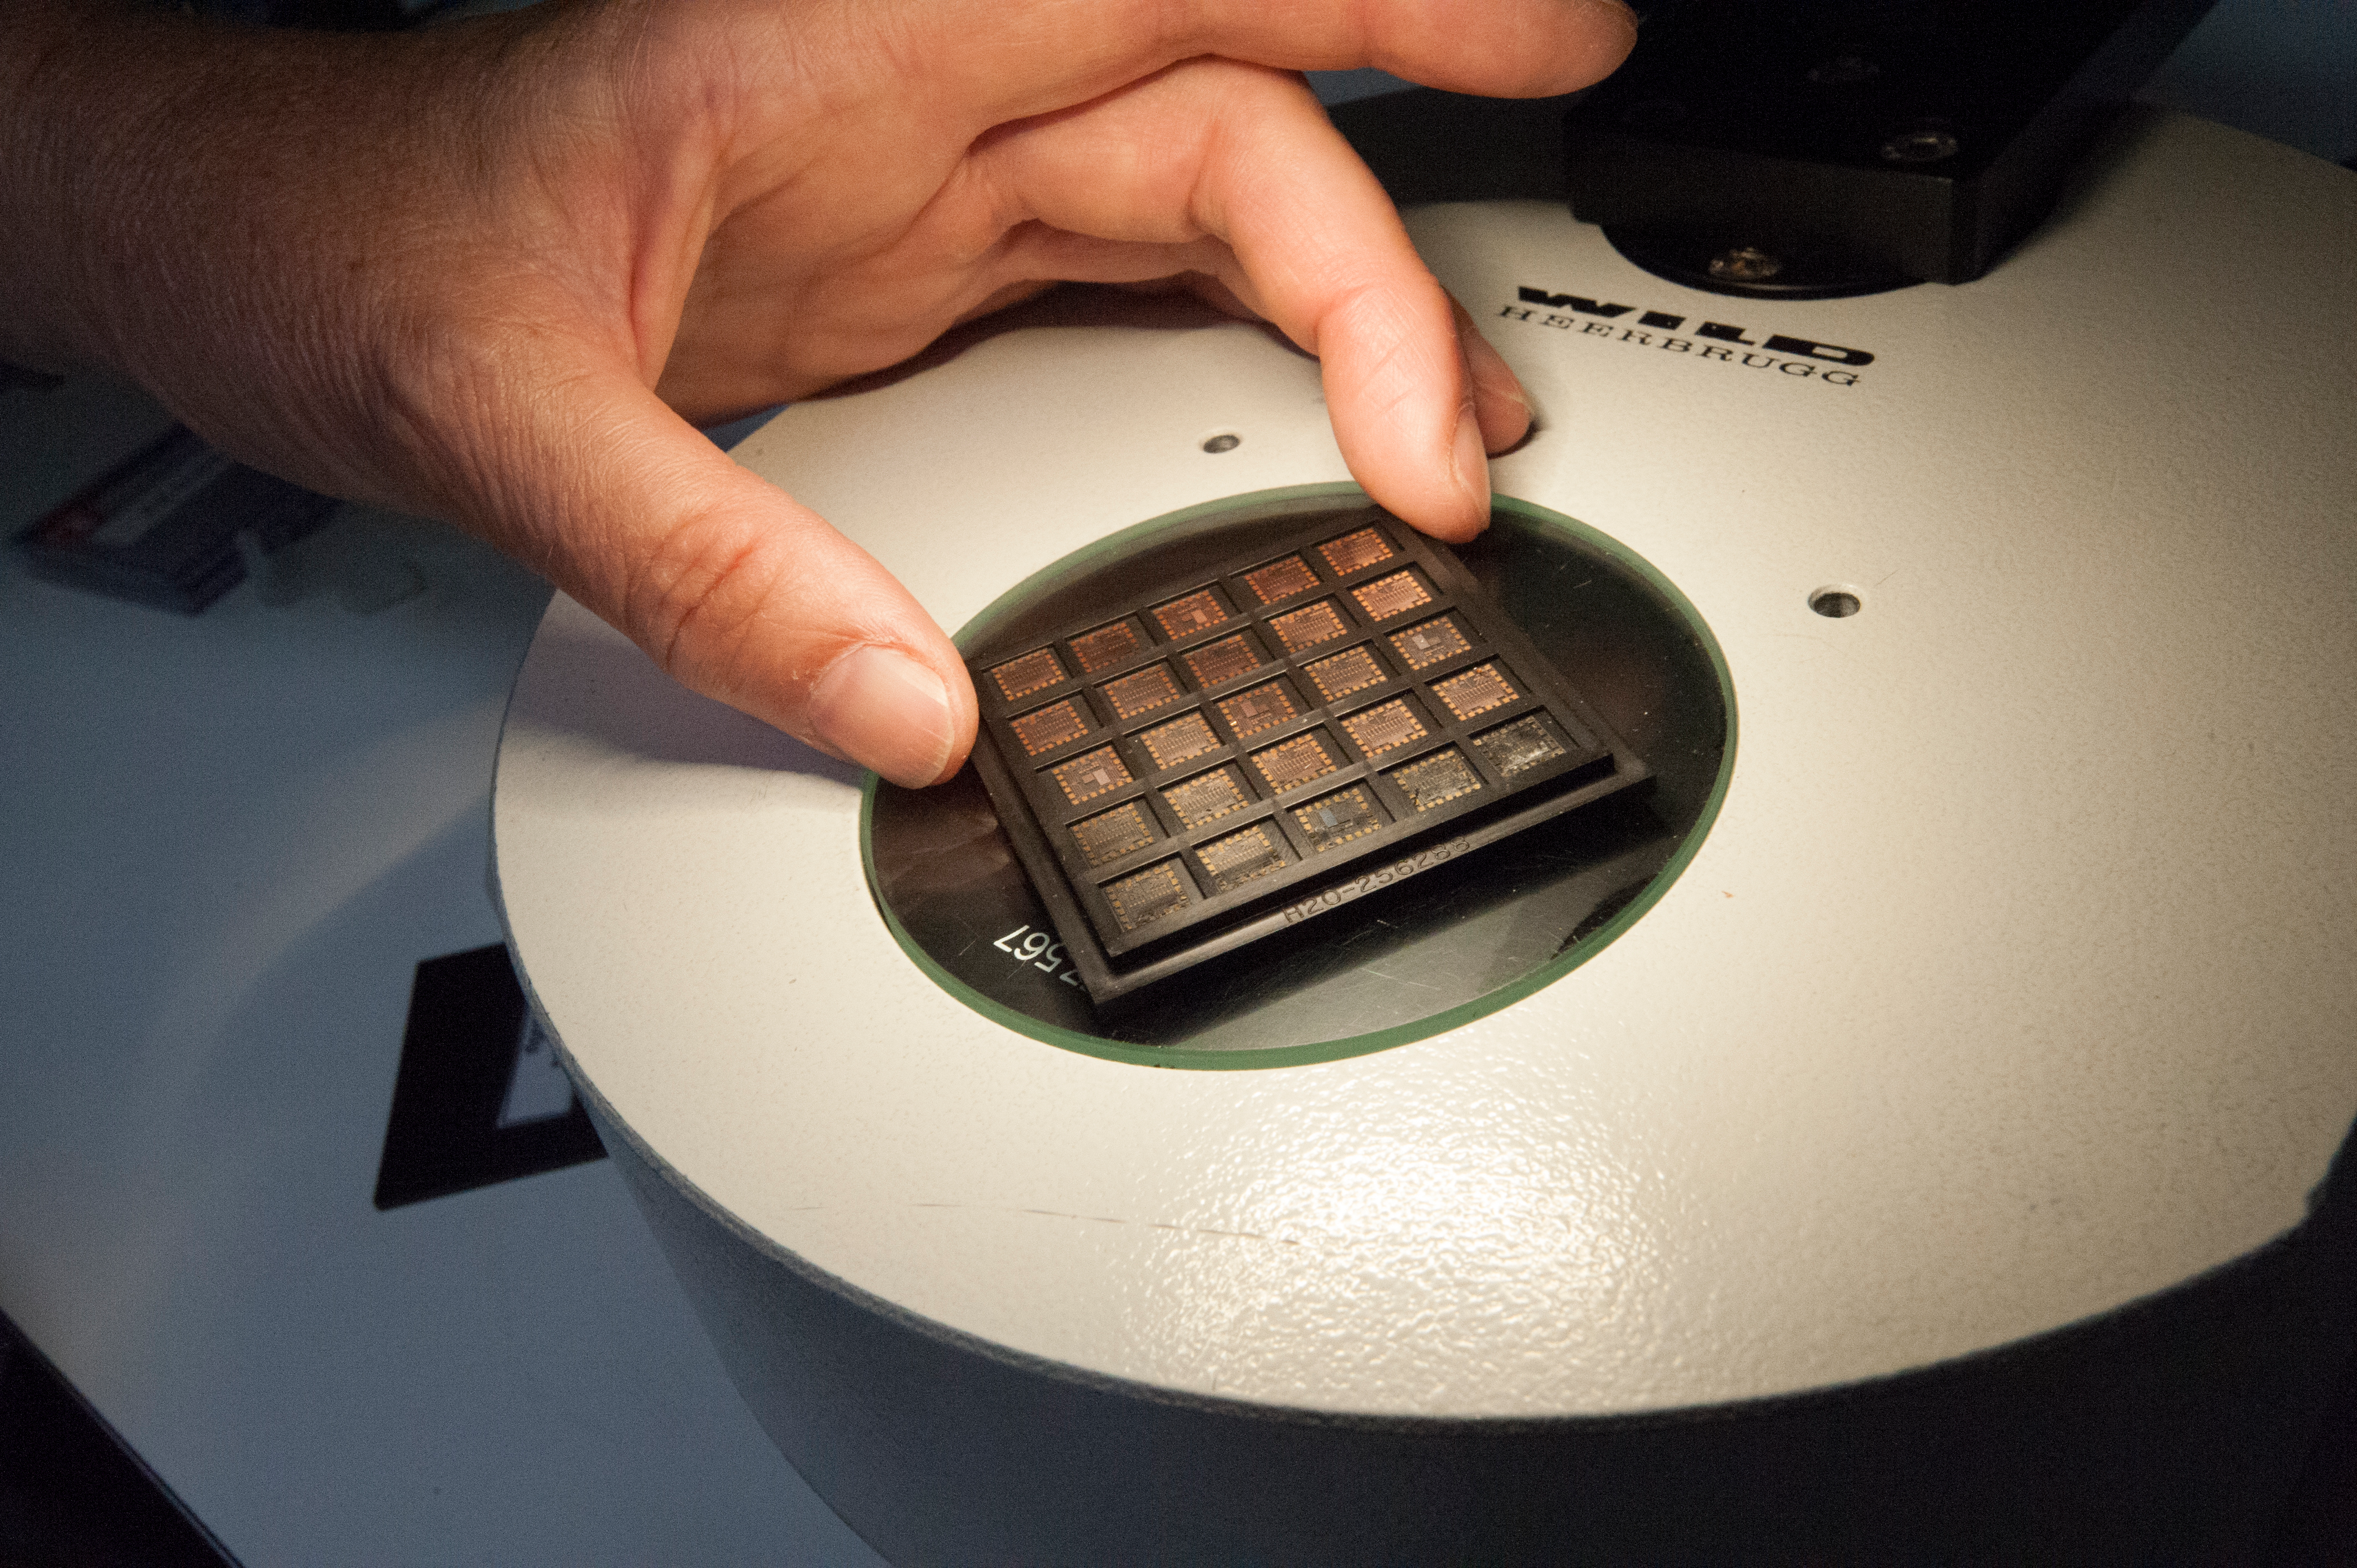

Prototype of the digitizer used by ALMA

Prototype of the digitizer used by ALMA. The digitizer is a device that converts the analog signals produced by the Front End into digital signals that can be processed by the Correlator. These are located inside the antennas in the digital rack.

Credit: ALMA (ESO / NAOJ / NRAO)